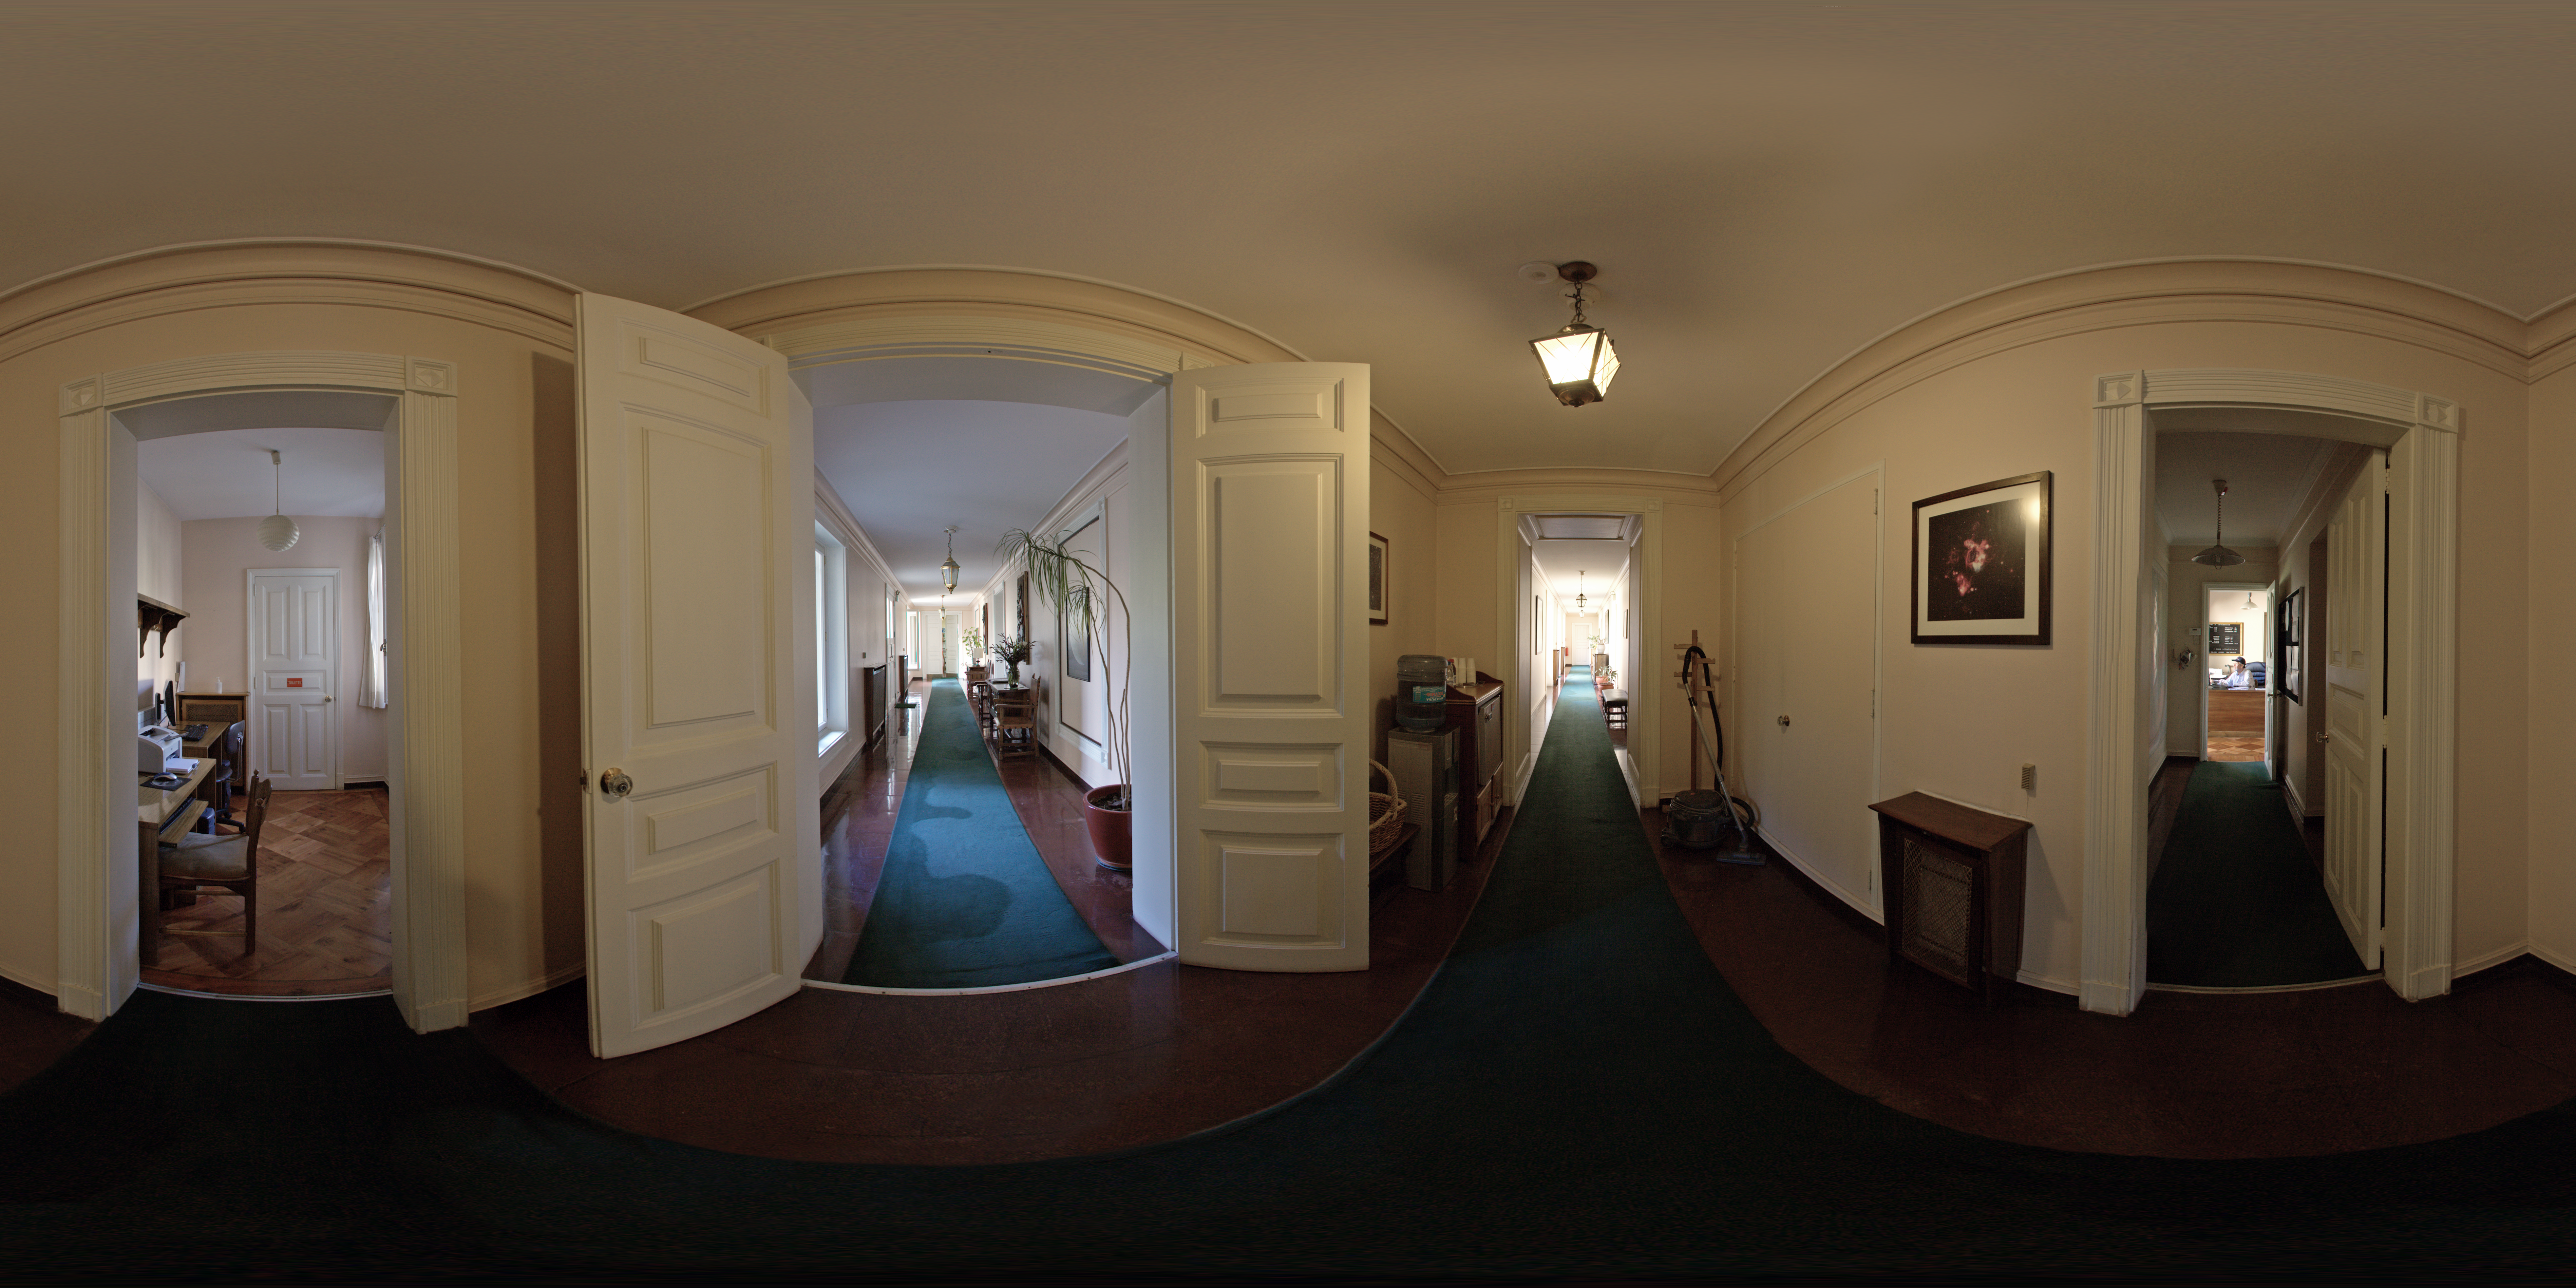

ESO Guesthouse

A 360 degree panorama of the hallway at the ESO Guesthouse in the Vitacura district of Santiago. The house is the official lodge for visiting astronomers and ESO staff travelling between sites in Europe and Chile.

Credit: ESO